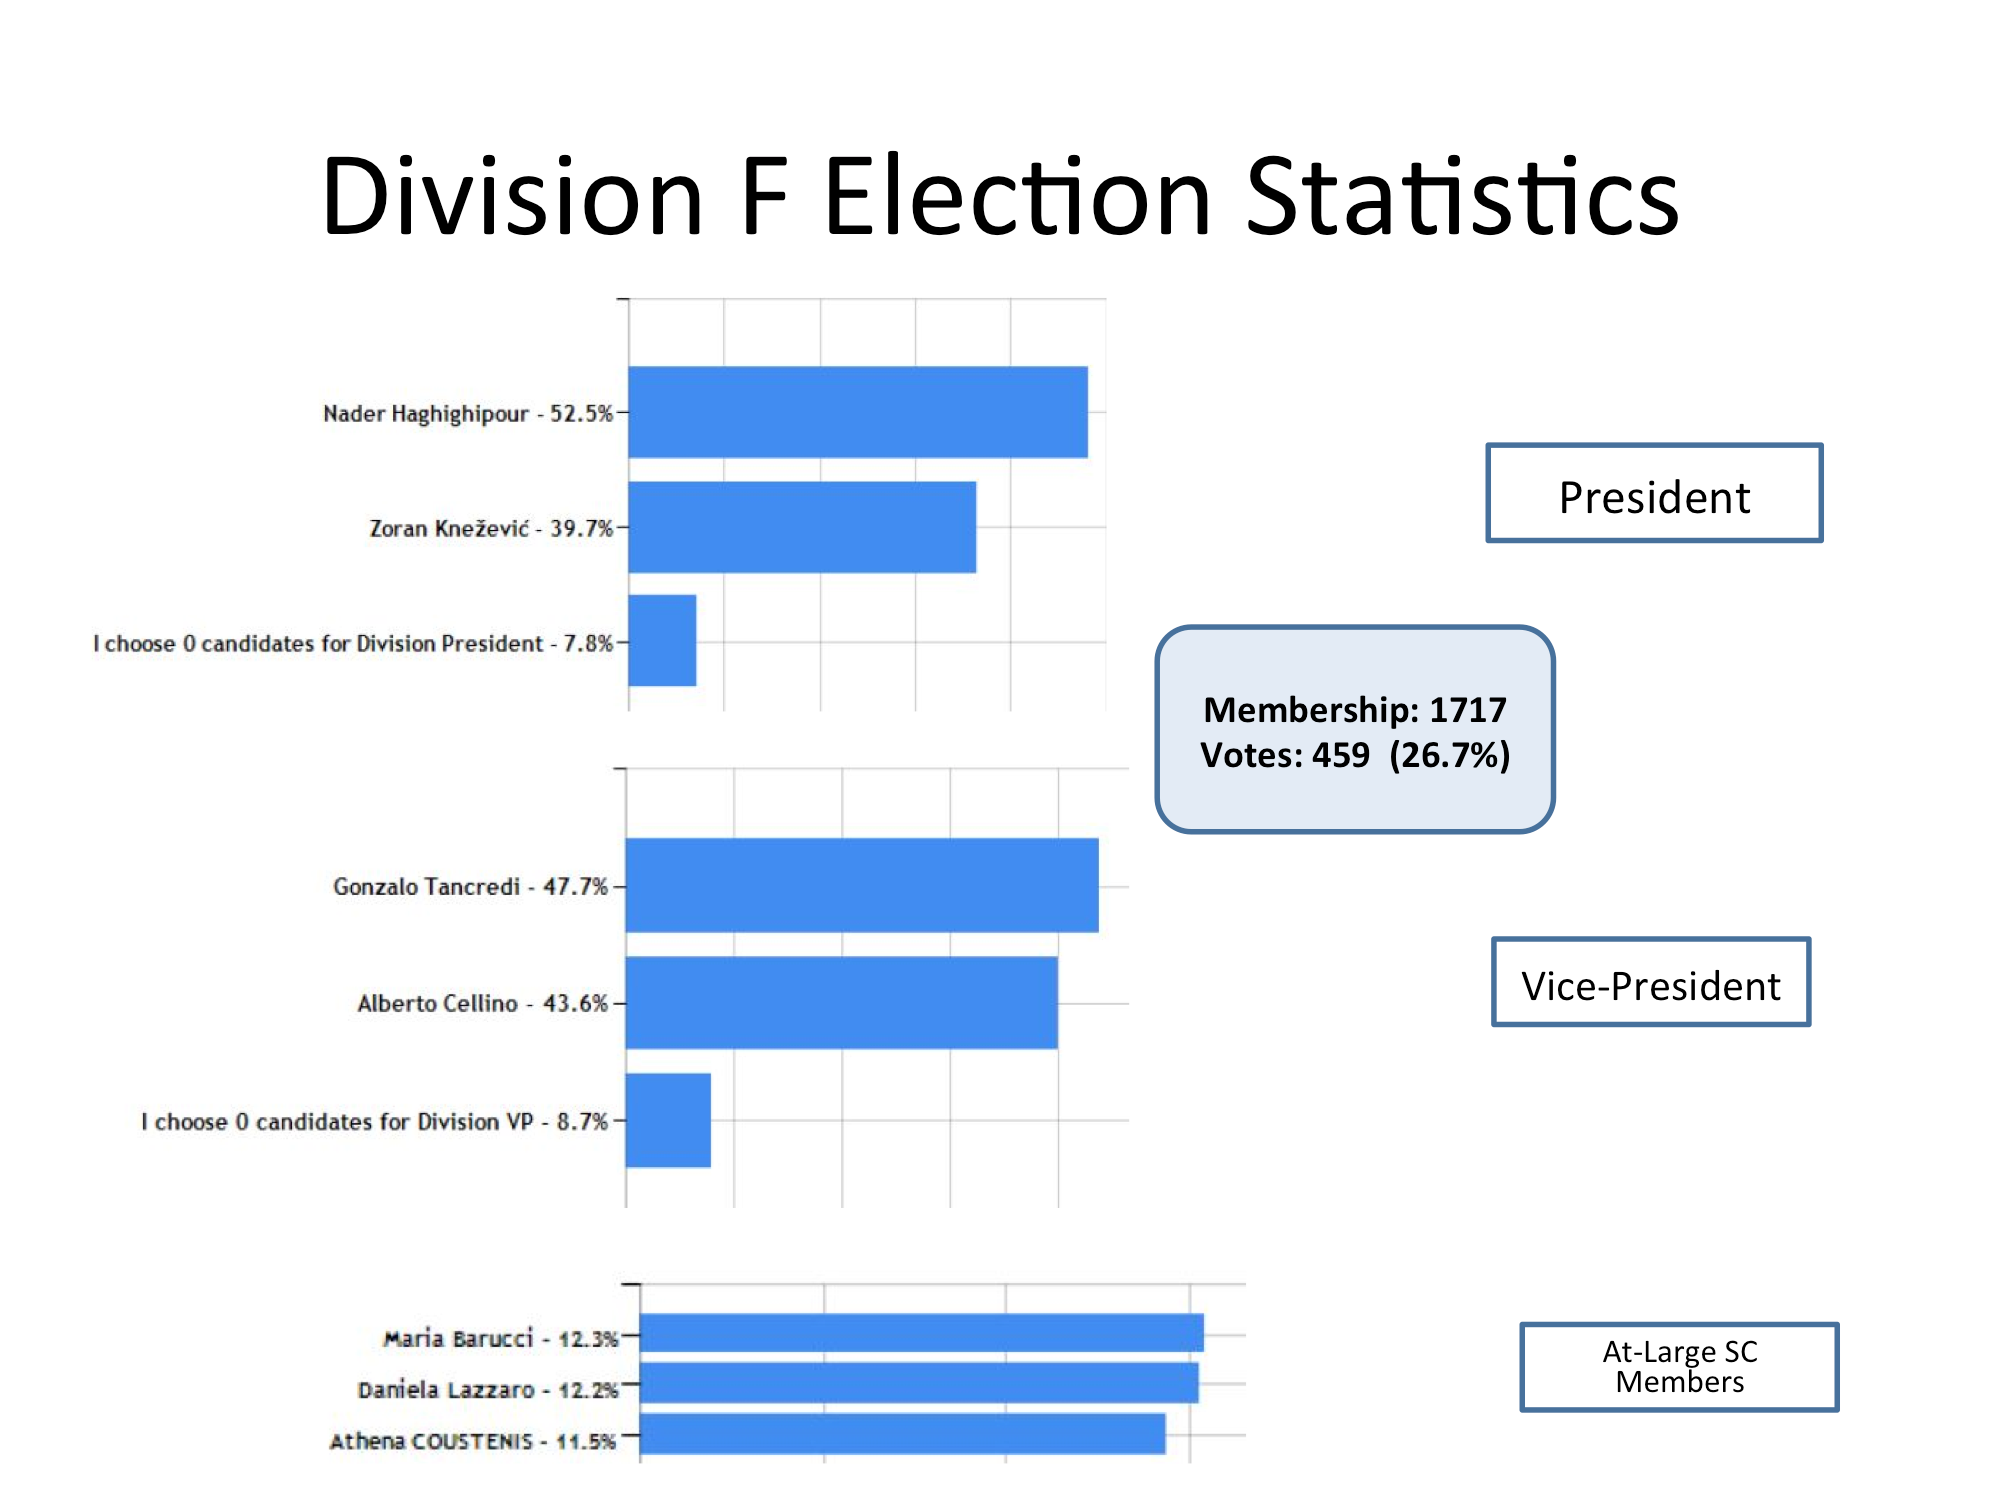

Division F Election Statistics

As of June 2015.

Credit: IAU